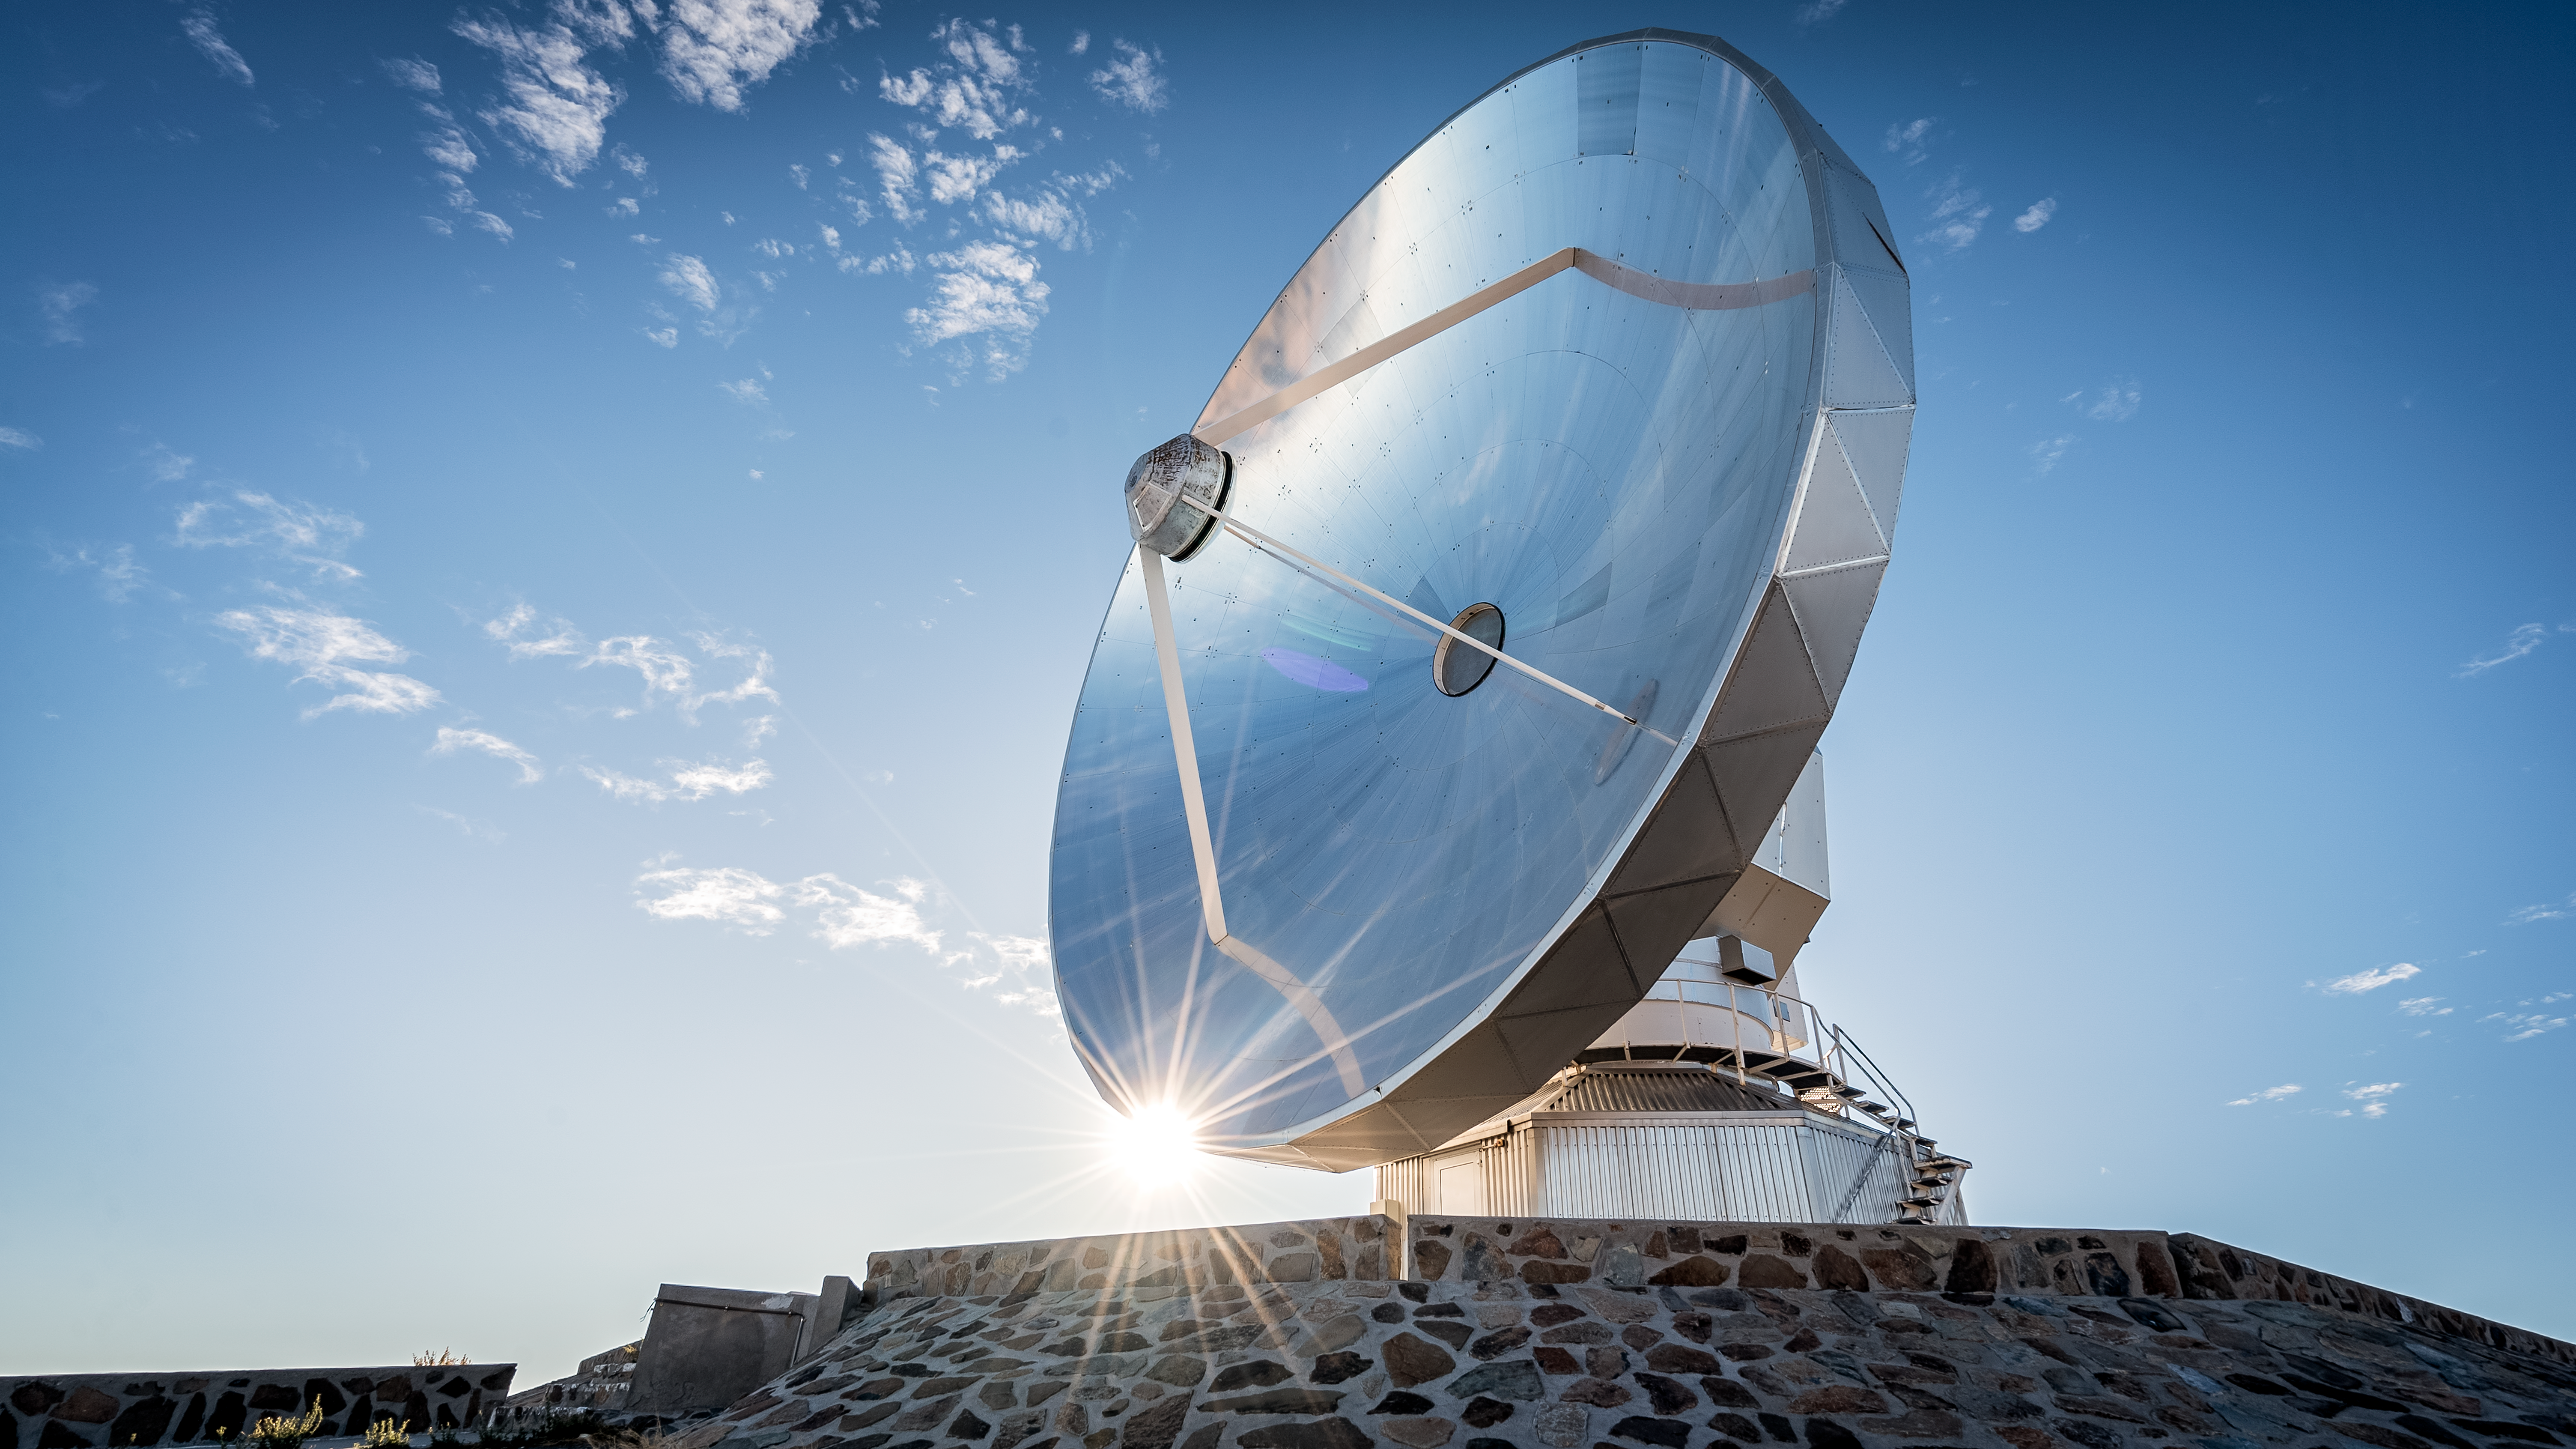

Reflections off the Swedish-ESO Submillimetre Telescope

The Swedish–ESO Submillimetre Telescope (SEST) reflects brilliantly in this sunlit photo from La Silla Observatory, Chile. The SEST was built on behalf of the Swedish Natural Science Research Council (NFR) and ESO, but was decommissioned in 2003, to be superseded by APEX, and ALMA, on Chajnantor.

Credit: B. Wilmart/ESO